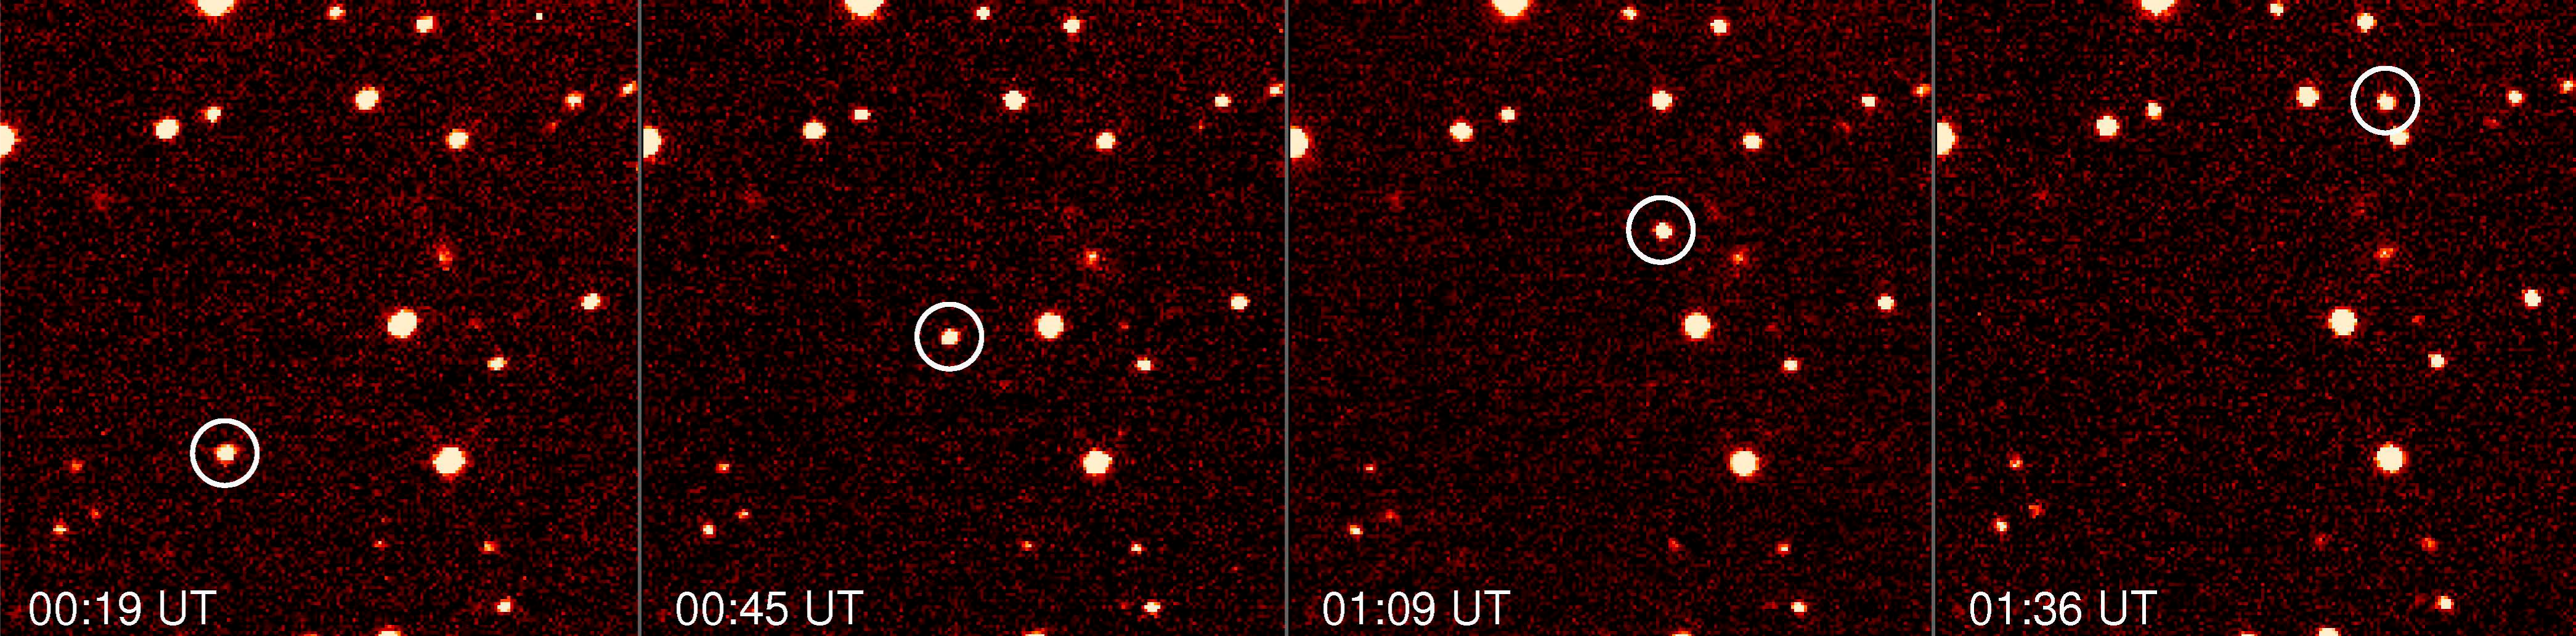

Asteroid 2000 PH5

Asteroid 2000 PH5 imaged with ESO's 3.5m New Technology Telescope in Chile on August 27, 2003, over a time span of 77 minutes. The asteroid can be seen moving relative to the background stars.

Credit: ESO